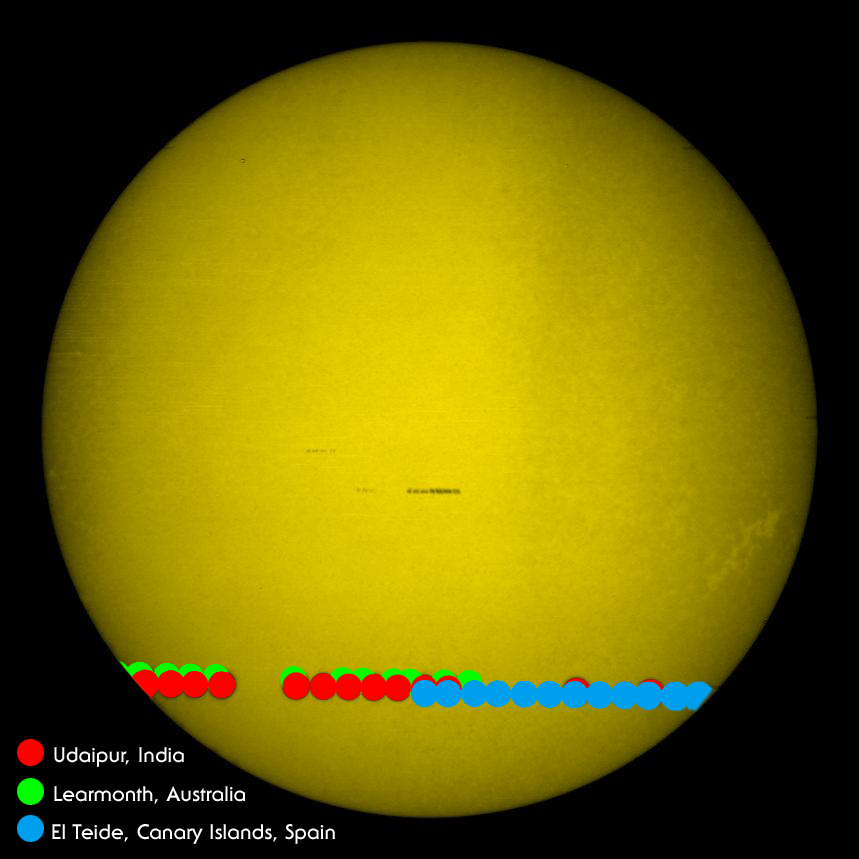

2004 Venus transit of the Sun, by GONG

The 8th June 2004 transit of Venus across the face of the Sun was recorded by three of the instruments in the Global Oscillation Network Group (GONG) network, at Learmonth (Australia), Udaipur (India), and El Teide (Spain). The GONG Web server saw over 100,000 hits per hour during the event. The transit lasted from 0520 to 1125 UT (in the middle of the night in North America).

See the September 2004 NOAO Newsletter (currently only available in PDF format).

Credit: NOIRLab/NSF/AURA